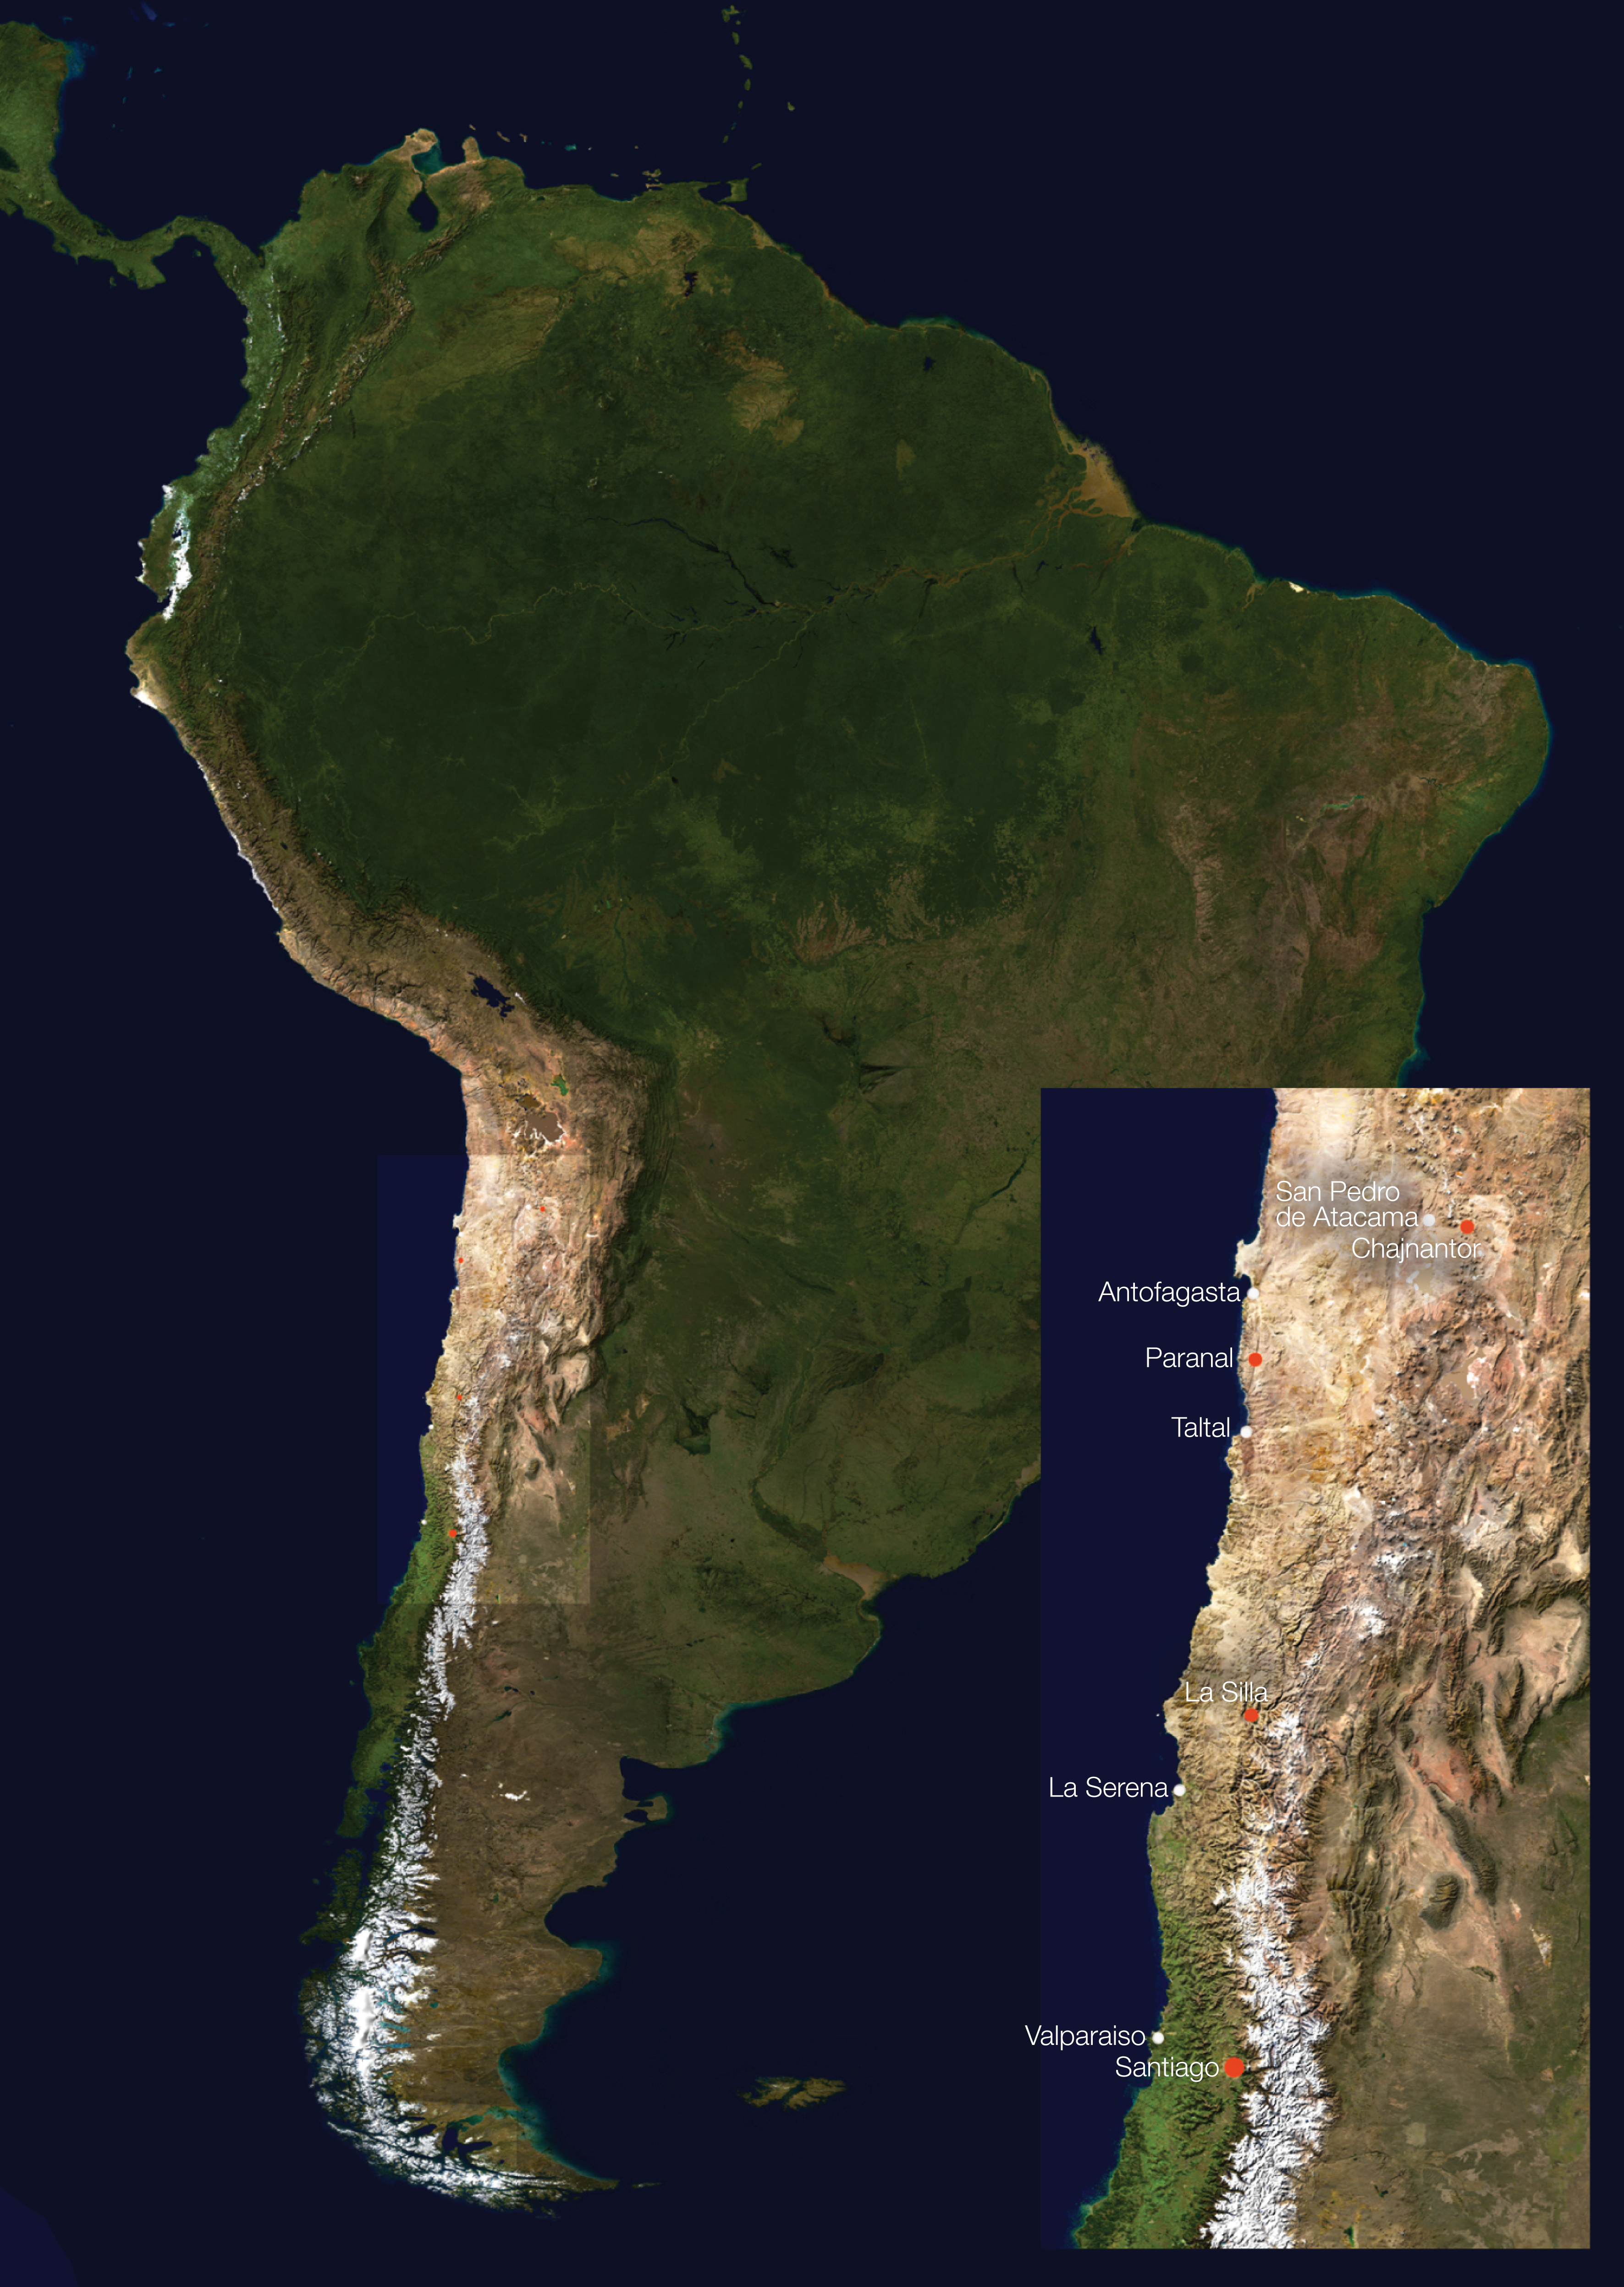

South America and ESO facility locations

This satellite image shows the location of ESO facilities (red dots) on the continent of South America. The Andes Mountain chain rises along the western edge of the continent, stretching some 7,000 km, with many snowcapped peaks visible here. The tan, sandy-looking region below the northwestern bulge of the continent is the Atacama Desert, an extremely arid plateau that is ideal for astronomical observations. ESO has established three observational facilities there accordingly.

Chajnantor: The future site of the Atacama Large Millimeter/submillimeter Array (ALMA). The Atacama Pathfinder Experiment (APEX), a precursor to ALMA, has been in operation since 2005.
Paranal: The site of the Very Large Telescope (VLT) array, which consists of four 8.2 m Unit Telescopes (UTs) as well as four 1.2 m Auxiliary Telescopes (ATs). The telescopes can also be combined as an interferometer. Two telescopes for imaging surveys are also under construction at Paranal: the VLT Survey Telescope (VST, 2.6 m diameter) for visible light, and the Visible and Infrared Survey Telescope for Astronomy (VISTA, 4 m).
La Silla: At La Silla, ESO operates two major telescopes, which include the ESO 3.6-metre telescope and the 3.58-metre New Technology Telescope (NTT).
Santiago: ESO scientists working in Chile are aided in their cutting-edge research by the ESO offices in Santiago. The facilities include a well-equipped library and computing resources, as well as offering programmes for visiting scientists and a lively scientific environment.

Credit: ESO